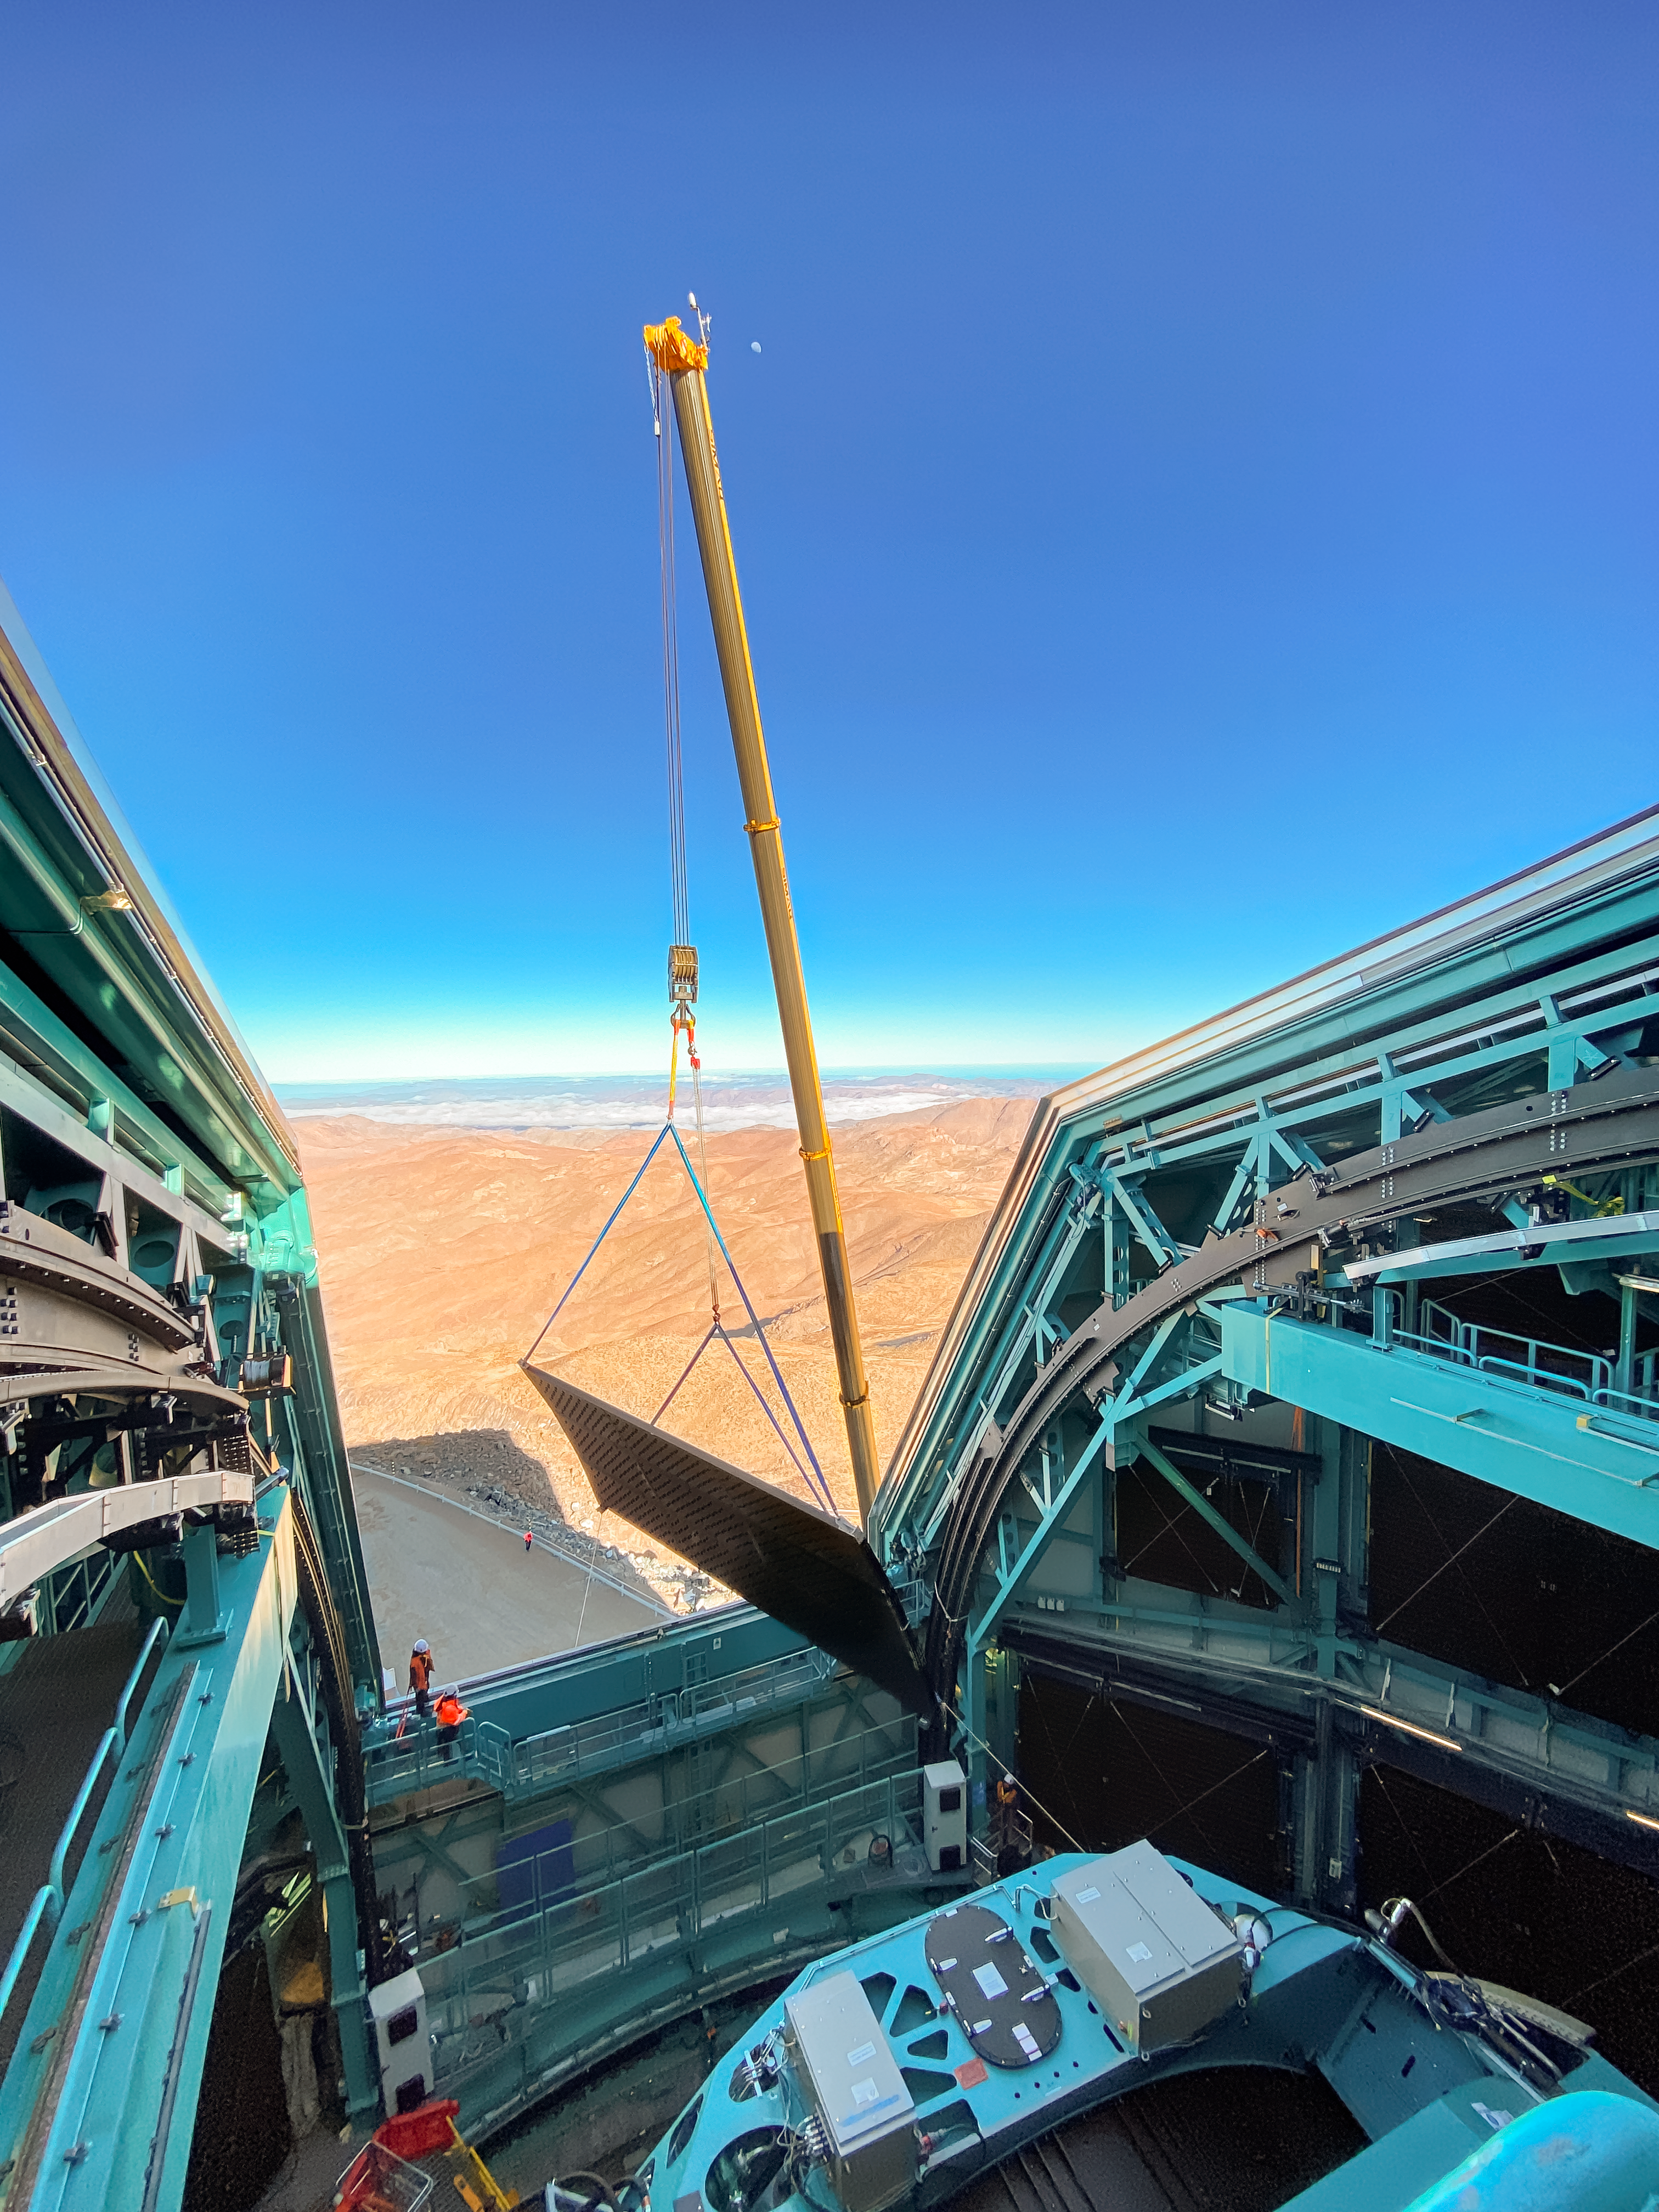

Rubin Light-Wind Screen Panel

Workers use a crane to lift the fourth panel of NSF–DOE Vera C. Rubin Observatory's light-wind screen into place for installation on 7 May 2026.

Credit: NSF–DOE Vera C. Rubin Observatory/NOIRLab/SLAC/AURA